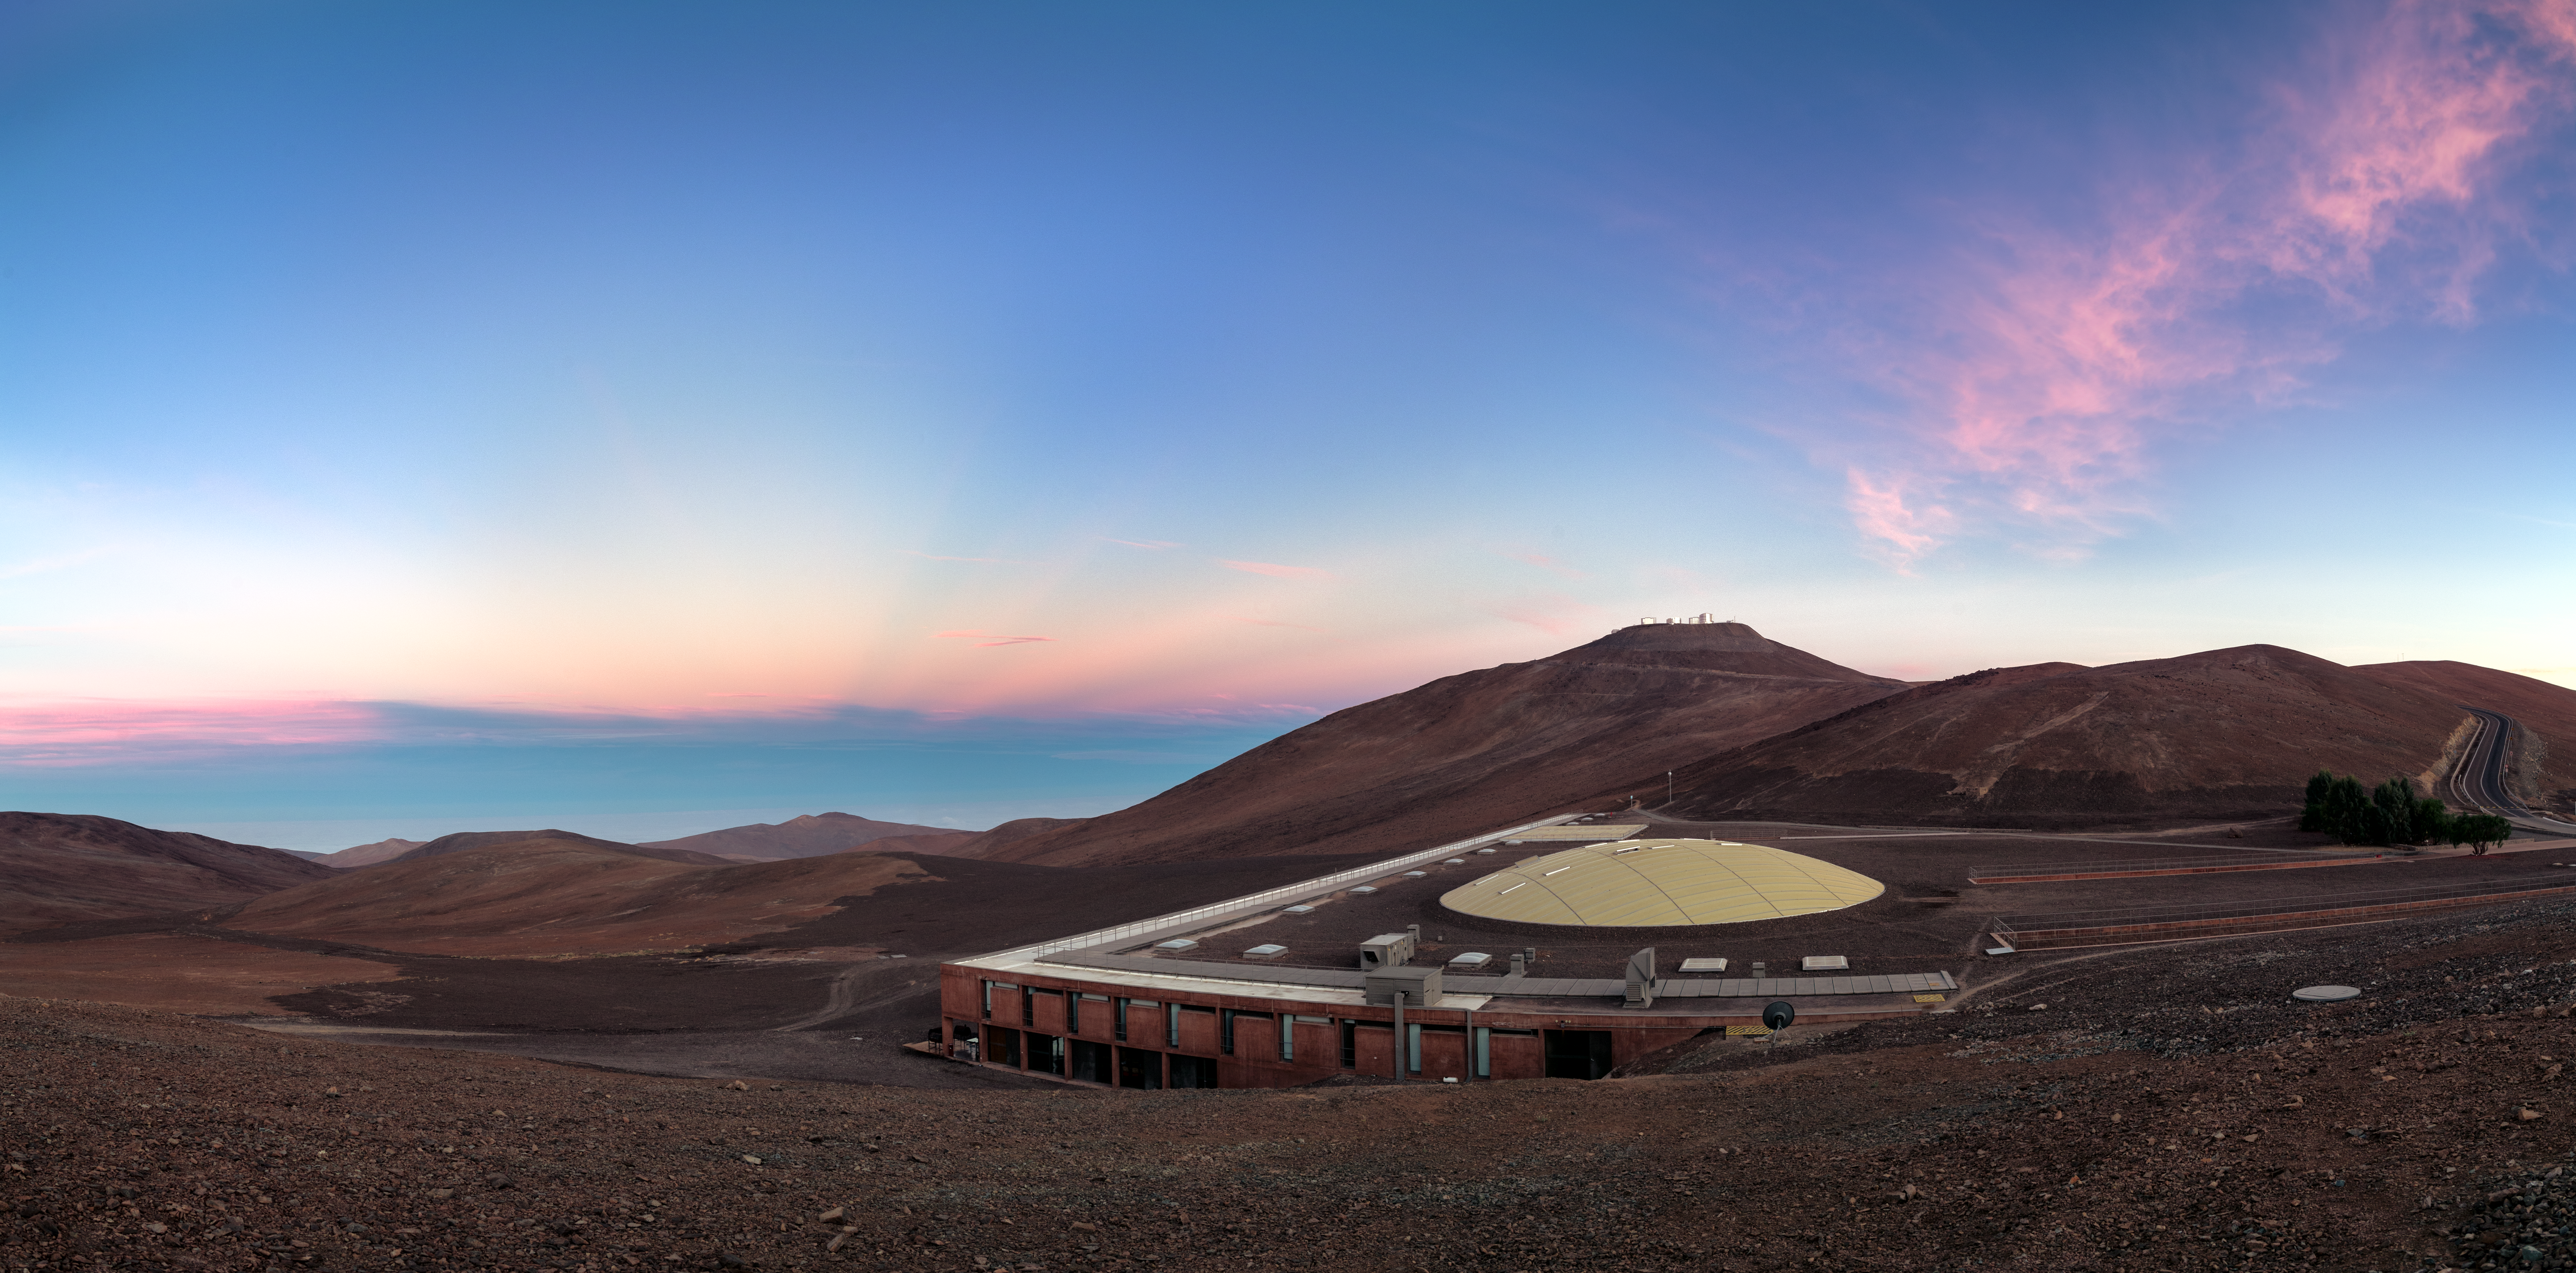

Oasis in the Desert

The onset of early morning reveals the ESO Residencia hotel, where astronomers and engineers stay while working with the ESO telescopes at the Paranal Observatory in Chile’s Atacama Desert. These telescopes include the Very Large Telescope (VLT), the VLT Survey Telescope (VST) — which are visible in the background — and VISTA (Visible and Infrared Survey Telescope for Astronomy).

Because of the arid desert that surrounds it, the Residencia is sometimes called an “oasis in the desert”. The scenery is so striking that the building was featured in the 2008 James Bond film Quantum of Solace. The views from the western side of the Residencia towards the Pacific Ocean are spectacular, and the architecture itself is also award-winning.

Guests staying at the Residencia are well provided for, with over a hundred bedrooms, a restaurant, a swimming pool and even a sauna available. There is also an artificial garden that acts as a refuge from some of the harshest weather conditions on Earth, including extreme dryness, high winds, intense sunlight and large temperature fluctuations.

ESO’s latest and most ambitious project, the Extremely Large Telescope (ELT), is being built nearby at Cerro Armazones and the Residencia will also serve the scientists and engineers working there.

Credit: ESO/P. Horálek